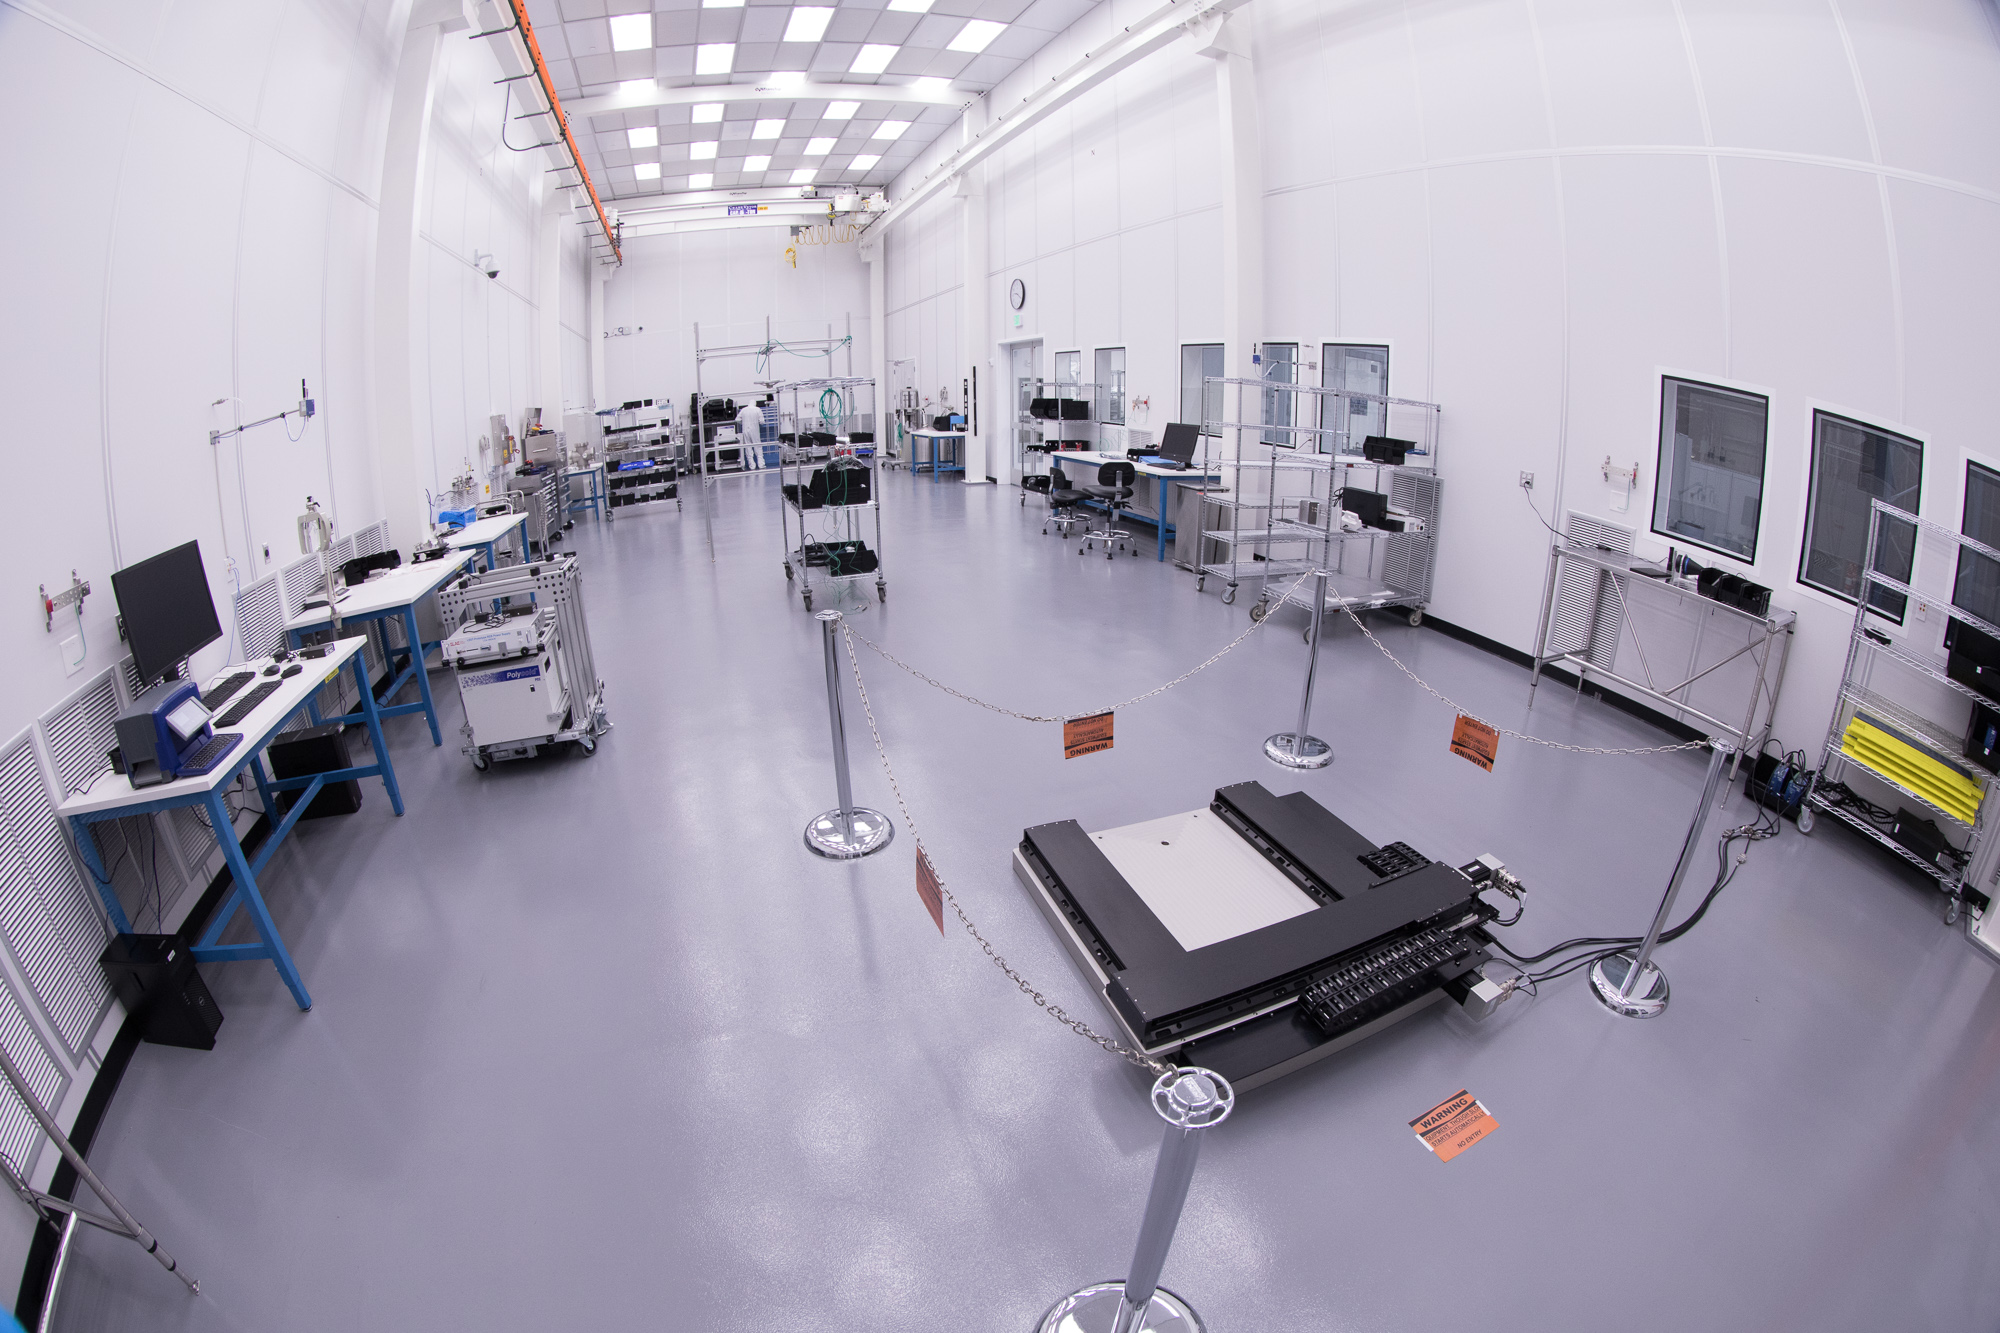

Summit Visit November 2017

Work is underway in the LSST camera cleanroom

Credit: Andy Freeberg/SLAC National Accelerator Laboratory